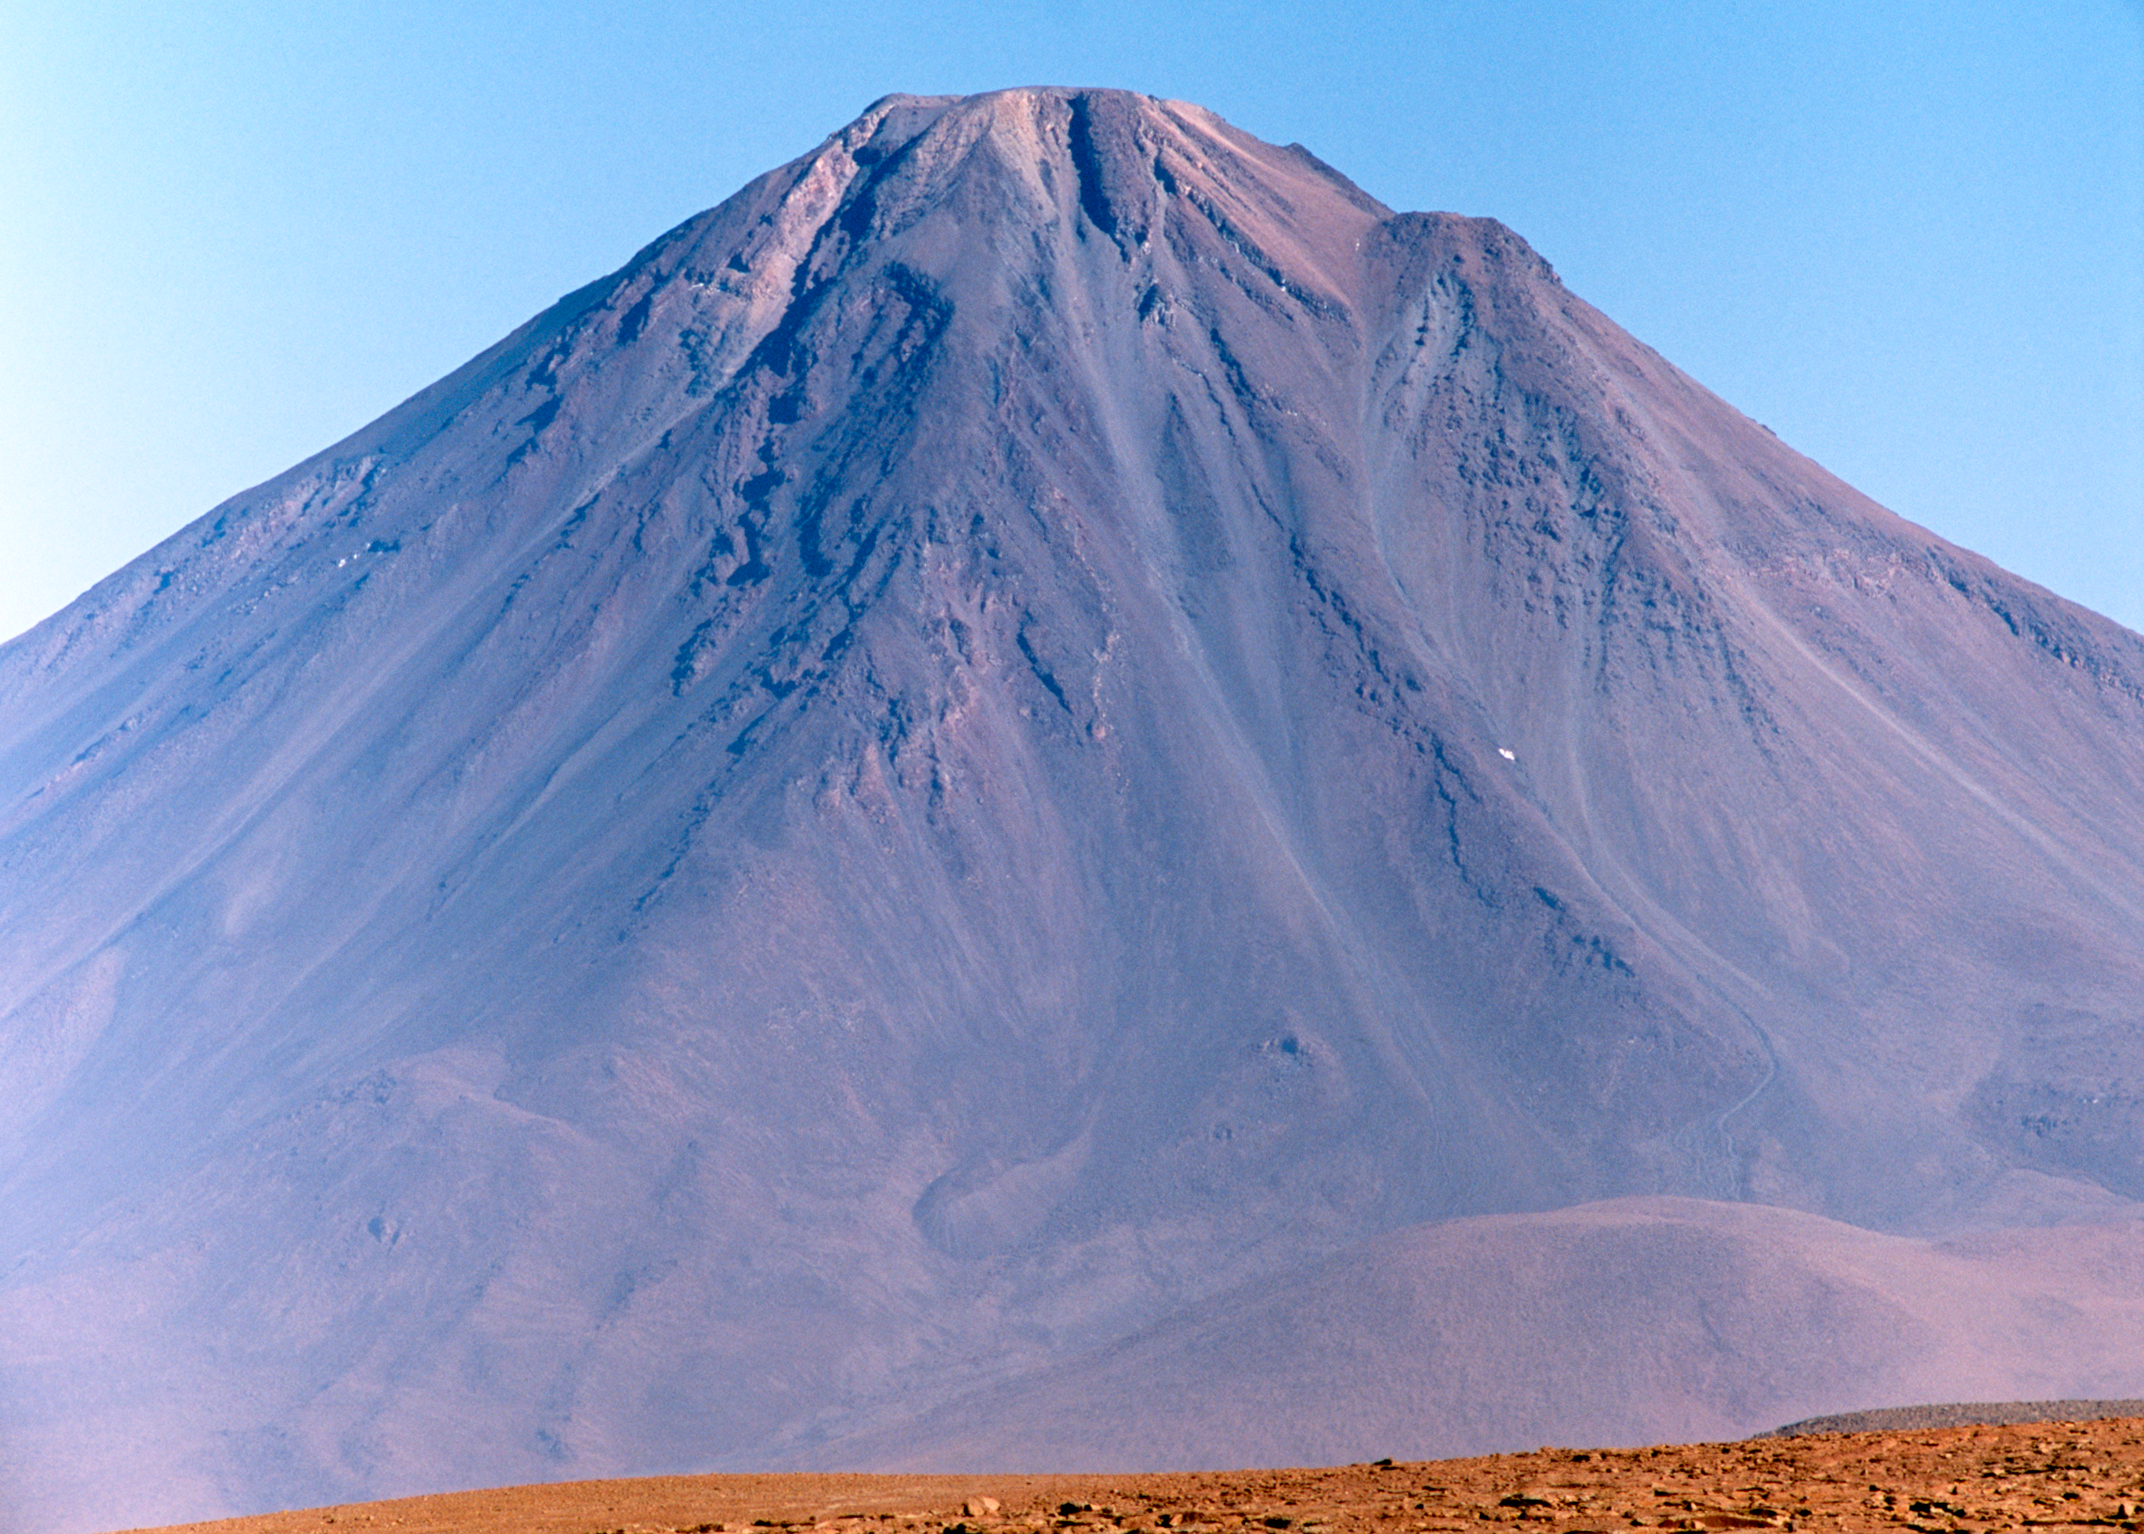

Licancabur on the way to ALMA

On the way to ALMA the 5,920m high volcano Licancabur is a loyal companion.

Credit: ESO